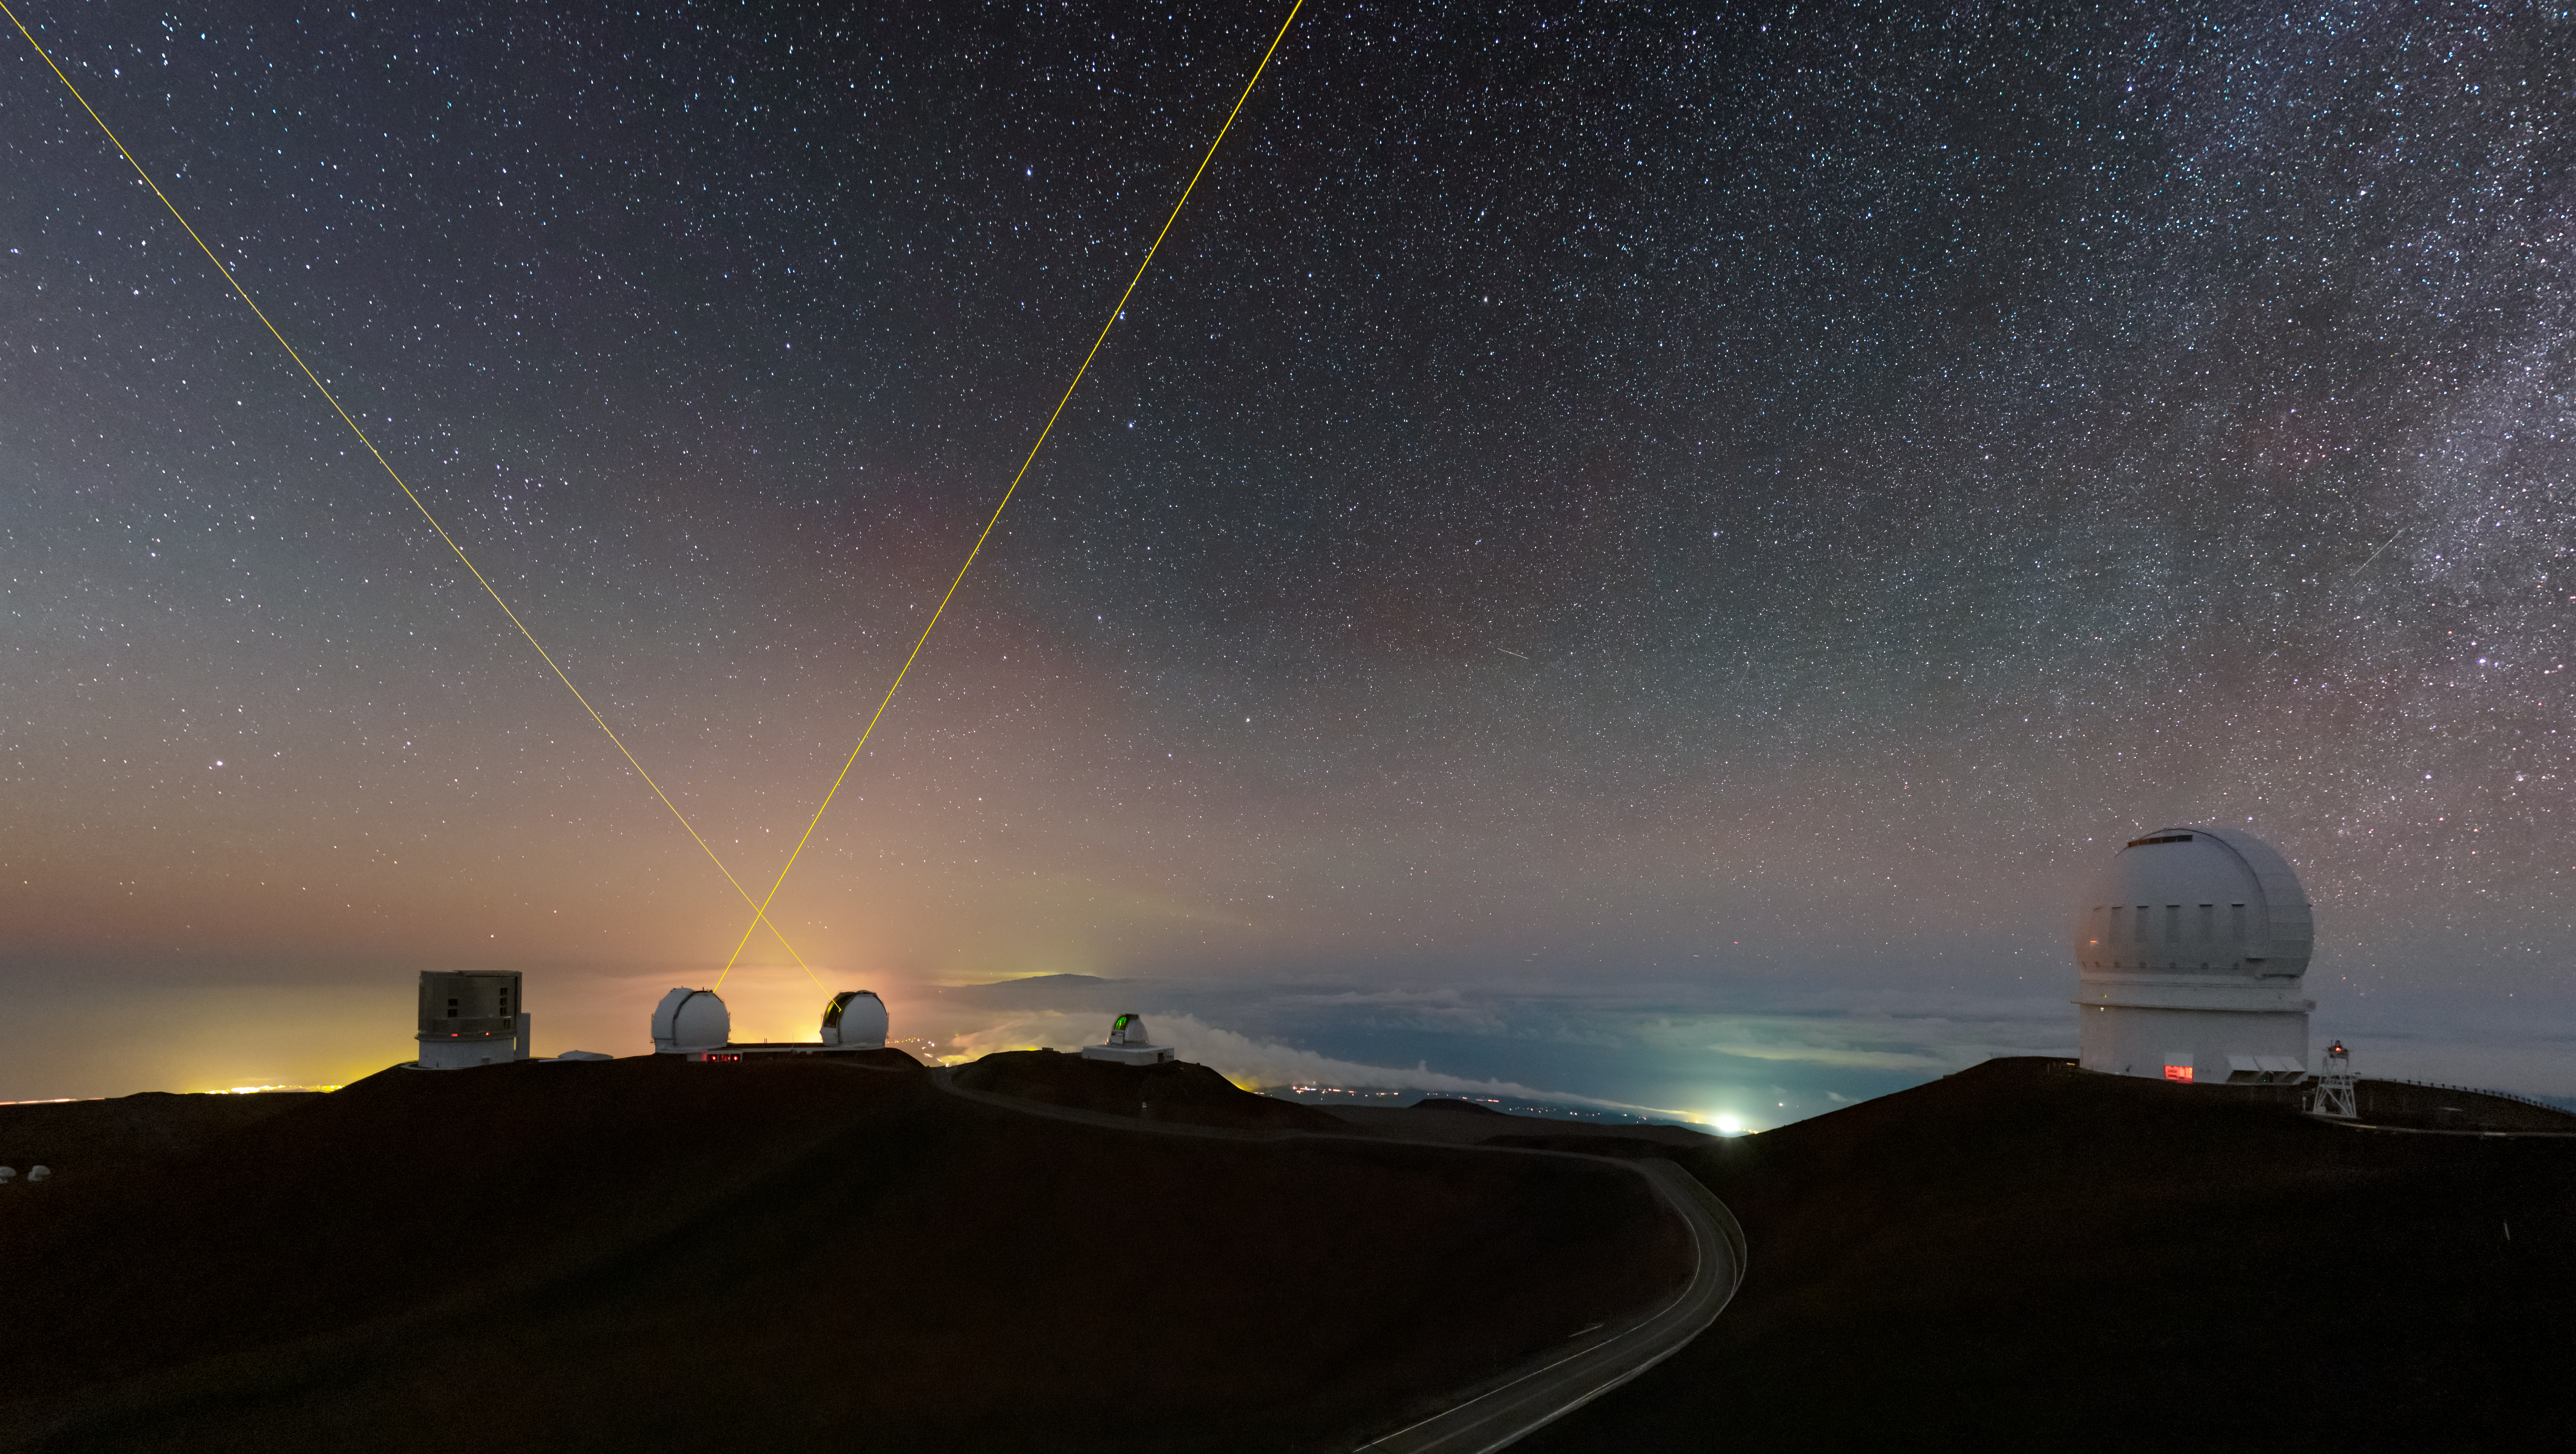

The Stars Above Maunakea

A breathtaking view of the stars above Maunakea.

The telescopes pictures from left to right: Subaru telescope, W. M. Keck Observatory telescopes using their Laser Star Guides, NASA Infrared Telescope Facility, and the Canada-France-Hawai‘i Telescope.

Credit: International Gemini Observatory/NOIRLab/NSF/AURA/B. Tafreshi